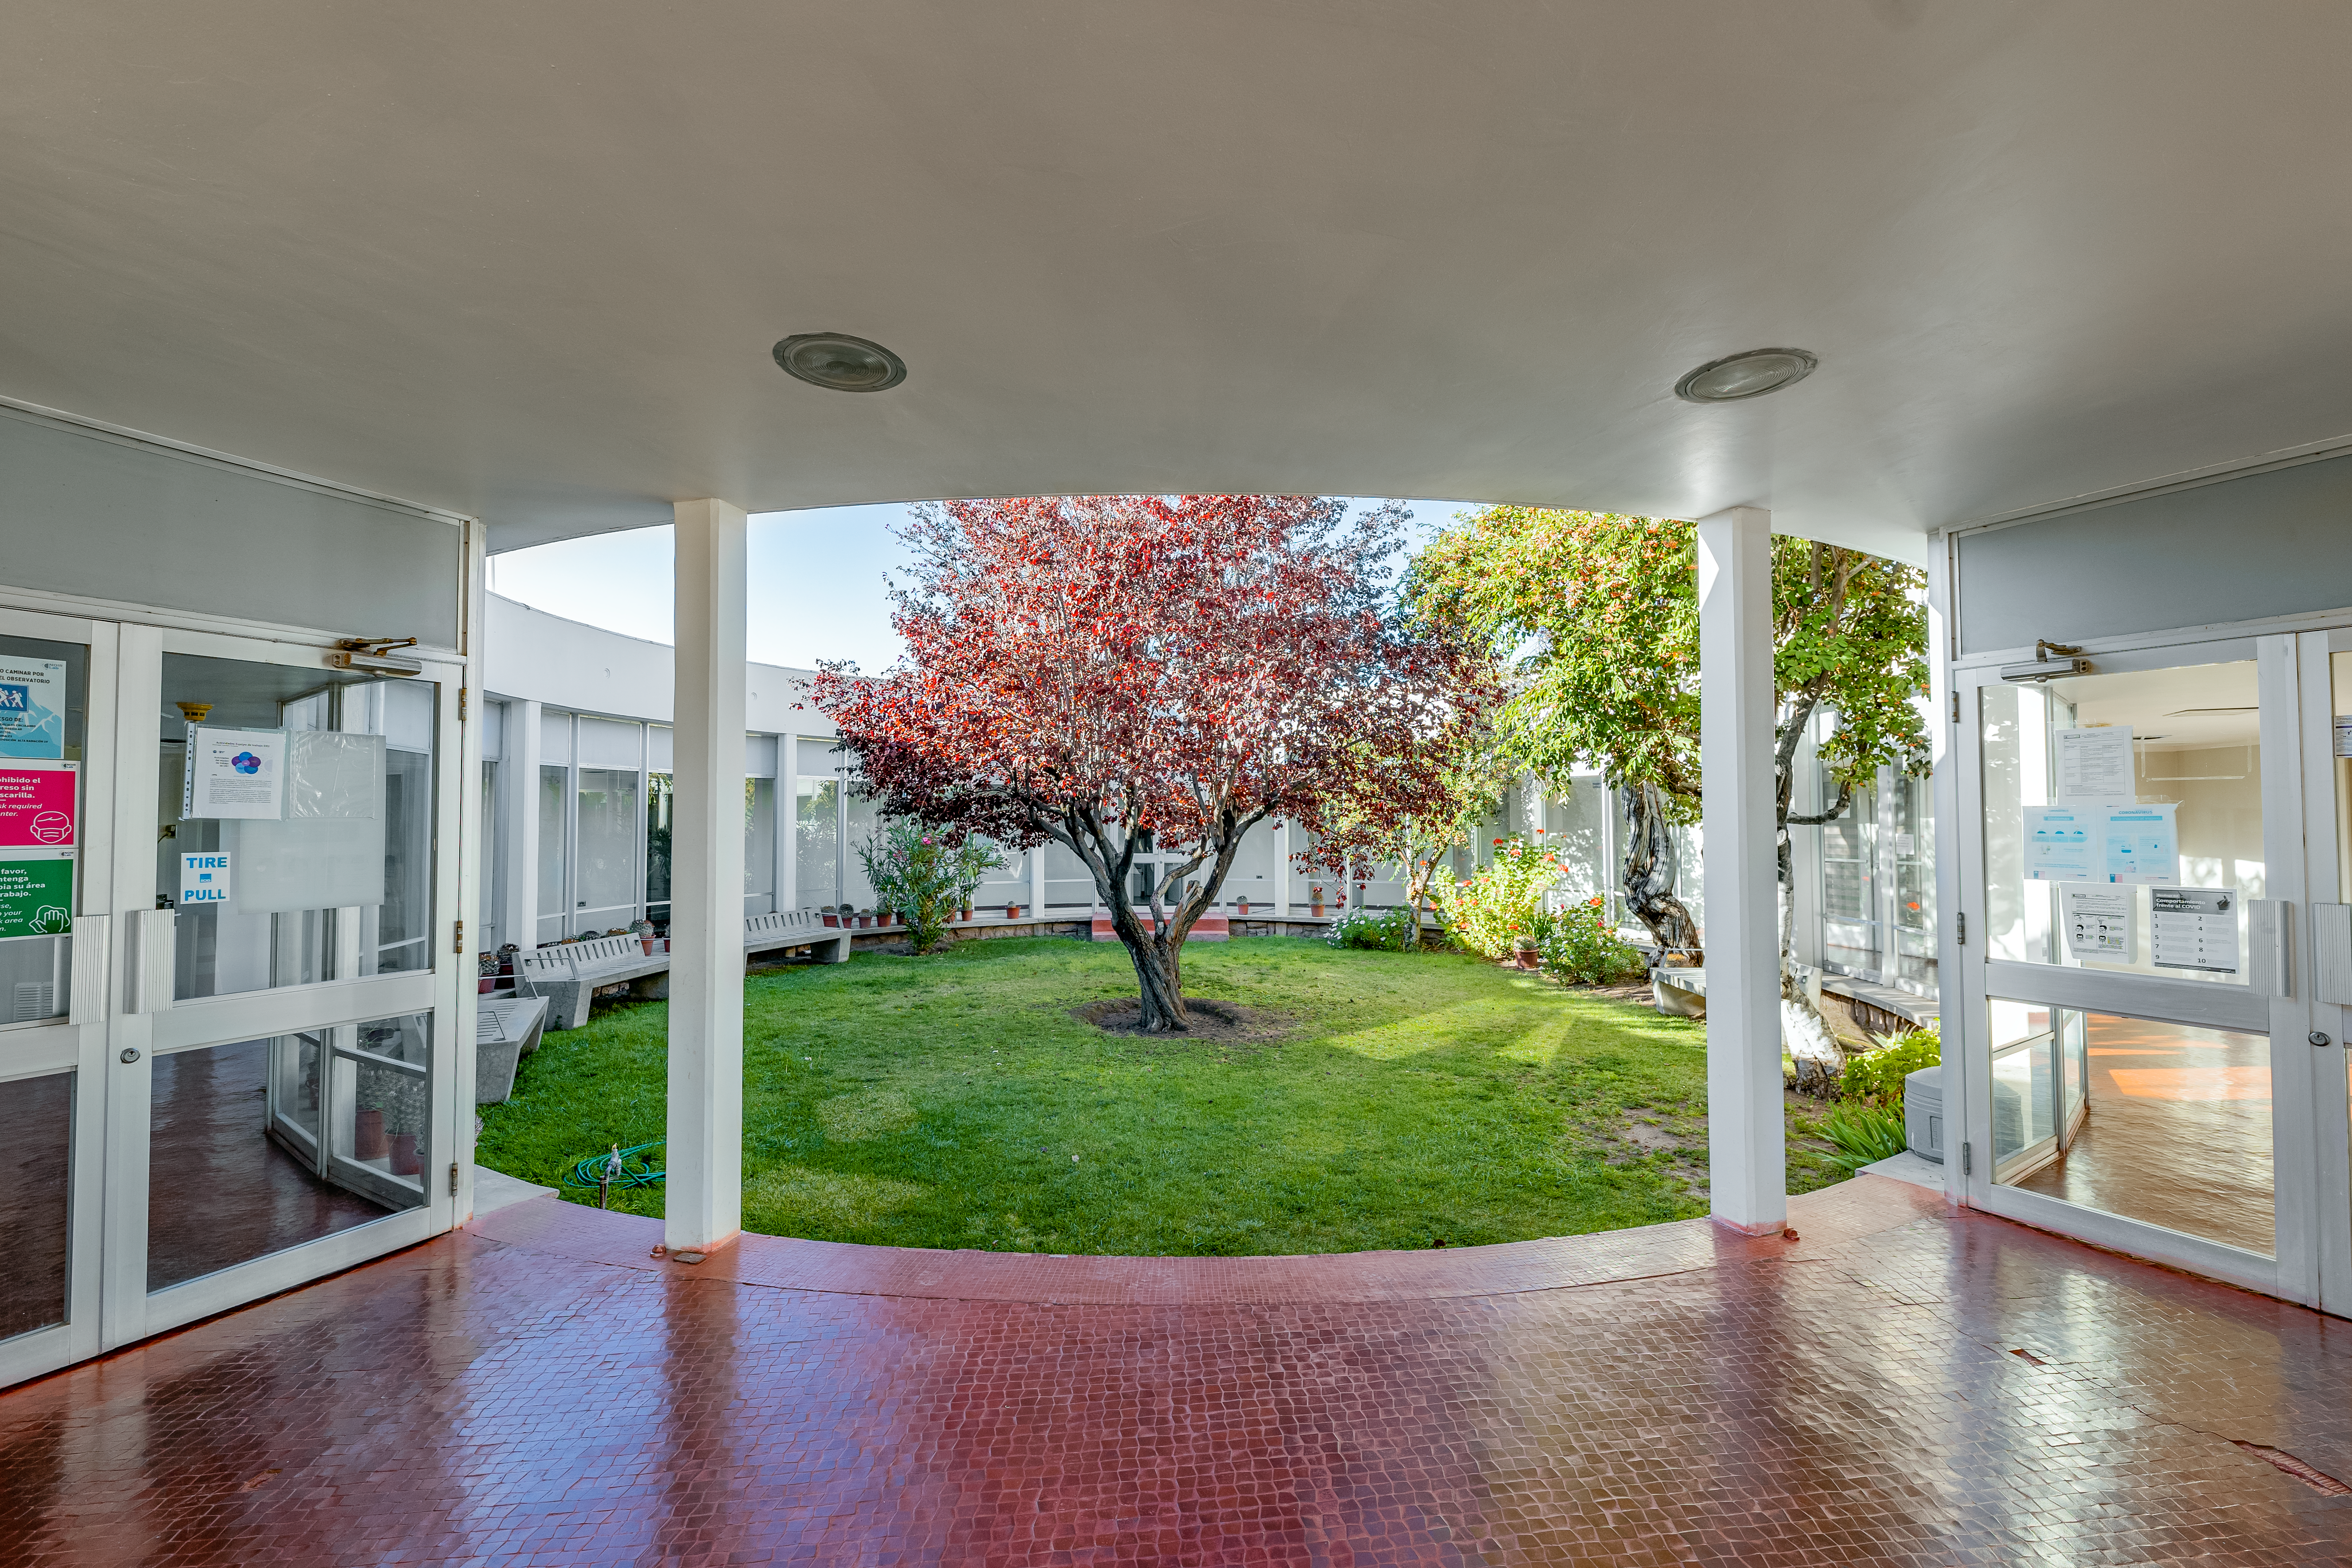

CTIO Round Office Building

The Round Office Building courtyard at CTIO.

Credit: CTIO/NOIRLab/NSF/AURA/T. Slovinský